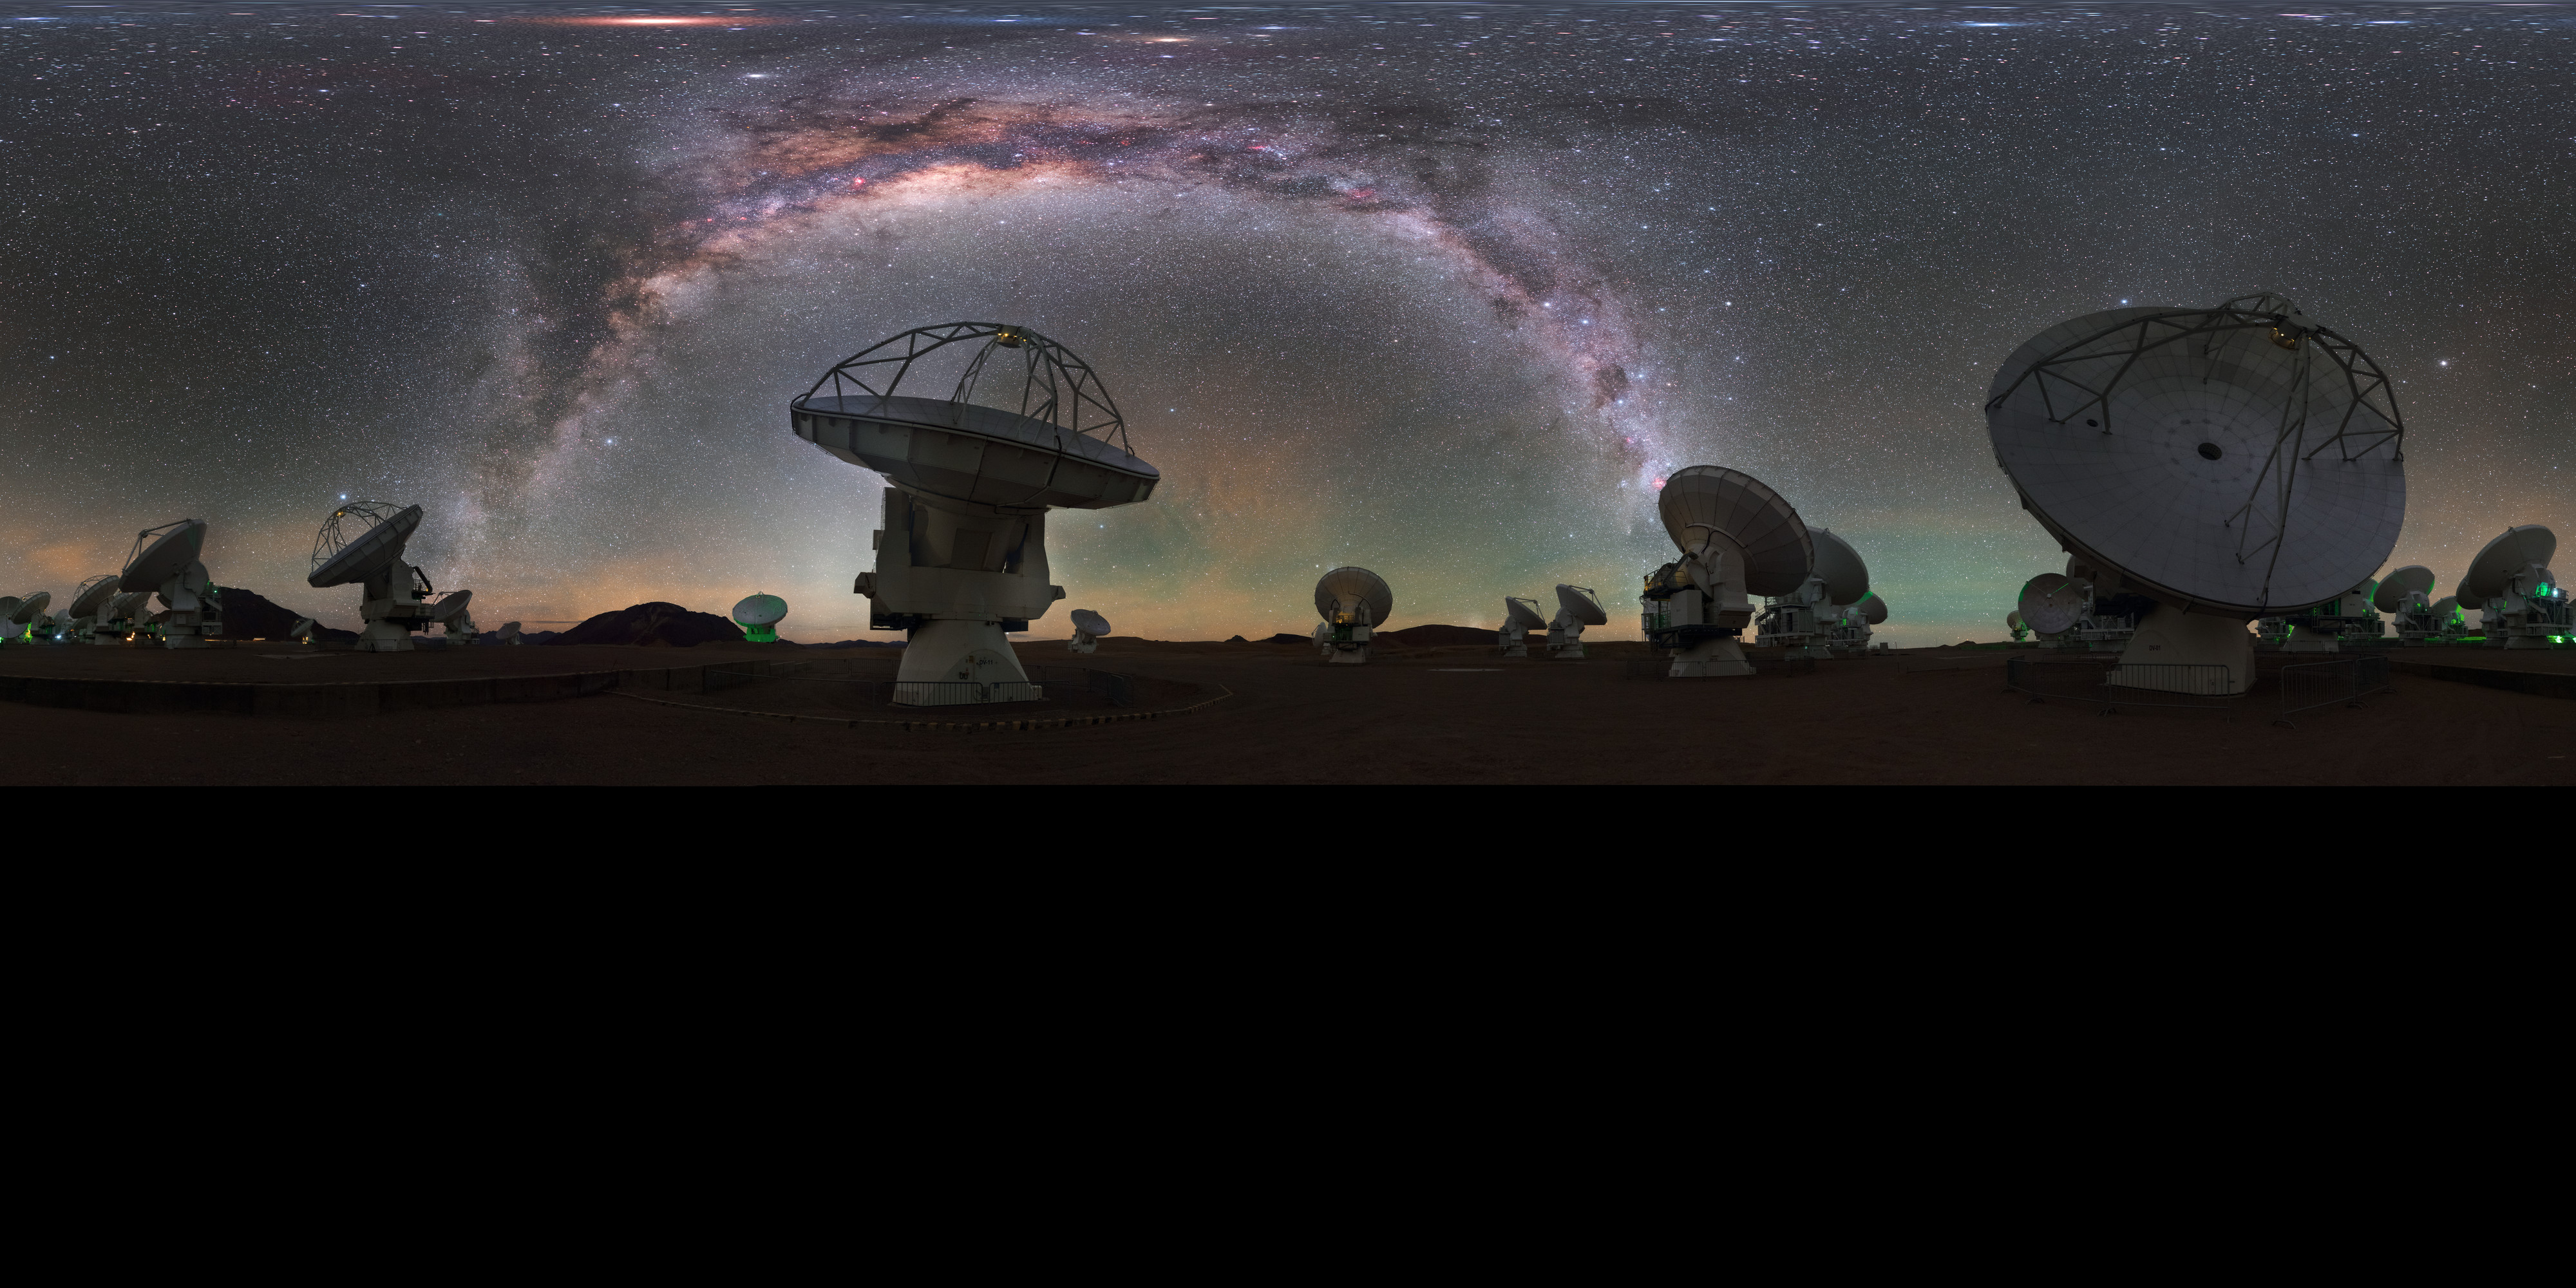

Antennas towards the Milky Way

A mind-boggling fisheye projection of some of the 66 antennas which make up ESO's Atacama Large Millimetre Array (ALMA) in Chile. Each individual telescope can be moved to very precise locations in order to observe the Universe in the best possible clarity.

Credit: ESO/P. Horálek